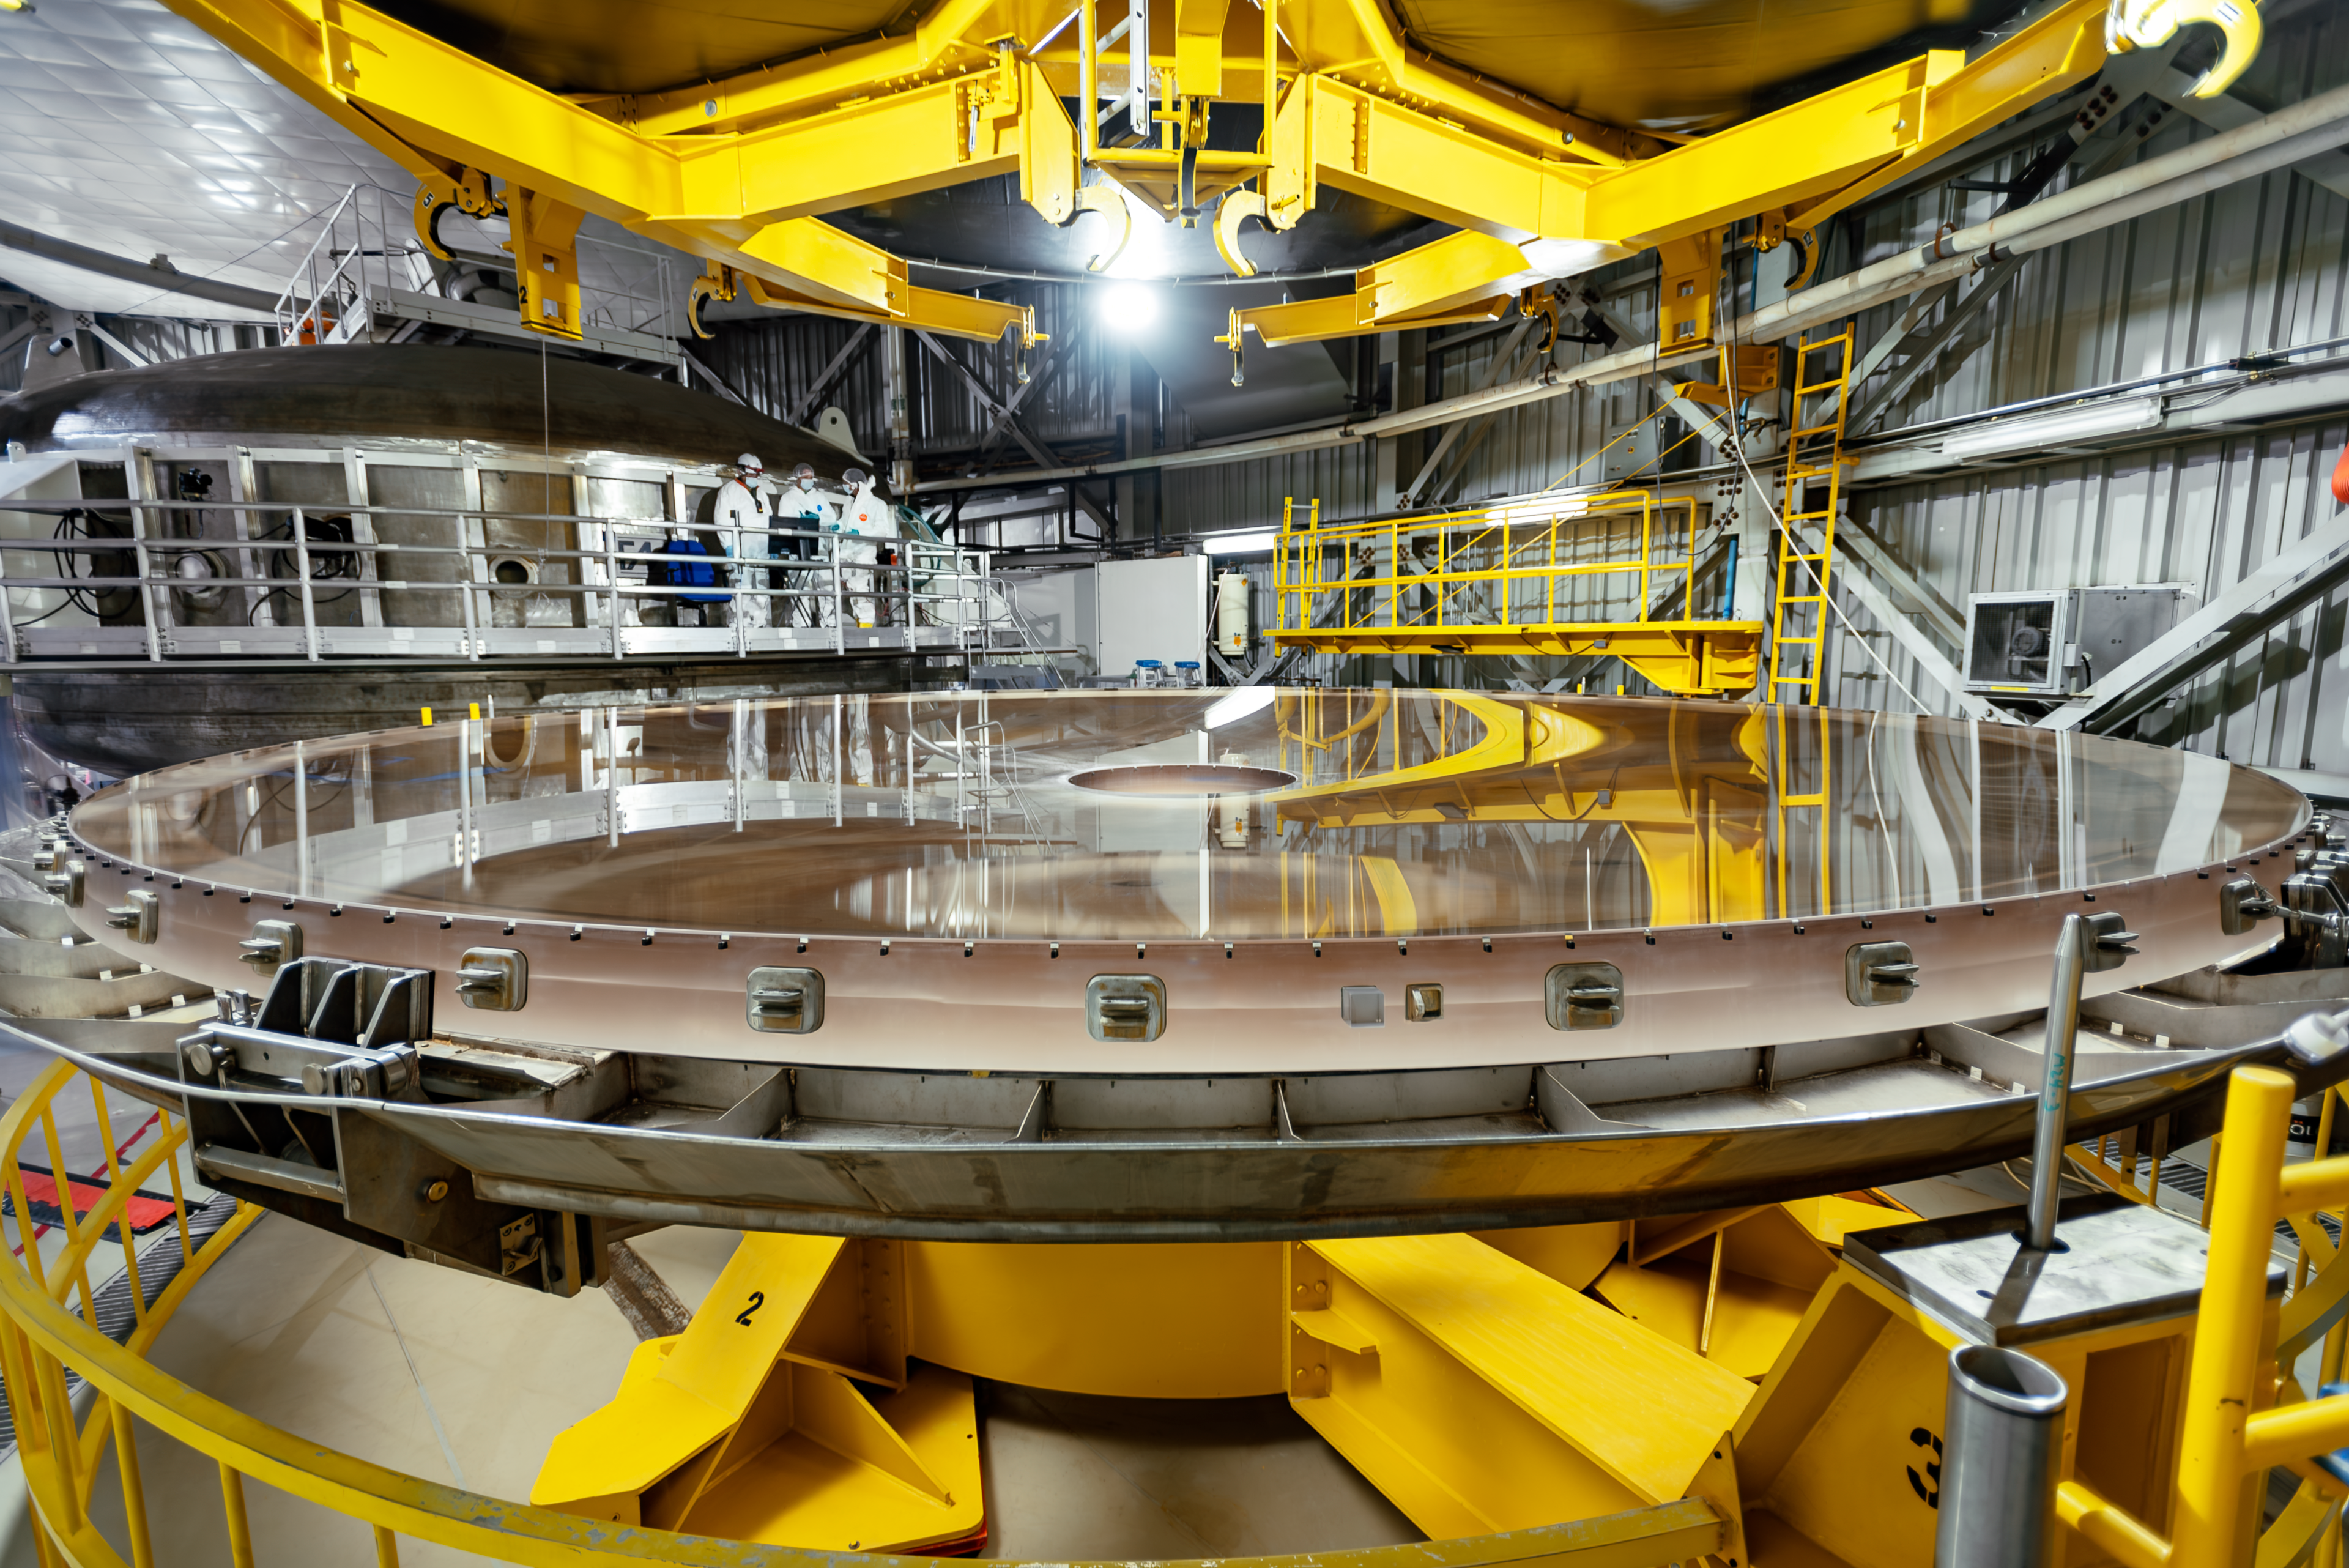

Gemini South primary mirror.

Gemini South primary mirror with its coating stripped.

Credit: International Gemini Observatory/NOIRLab/NSF/AURA/D. Munizaga